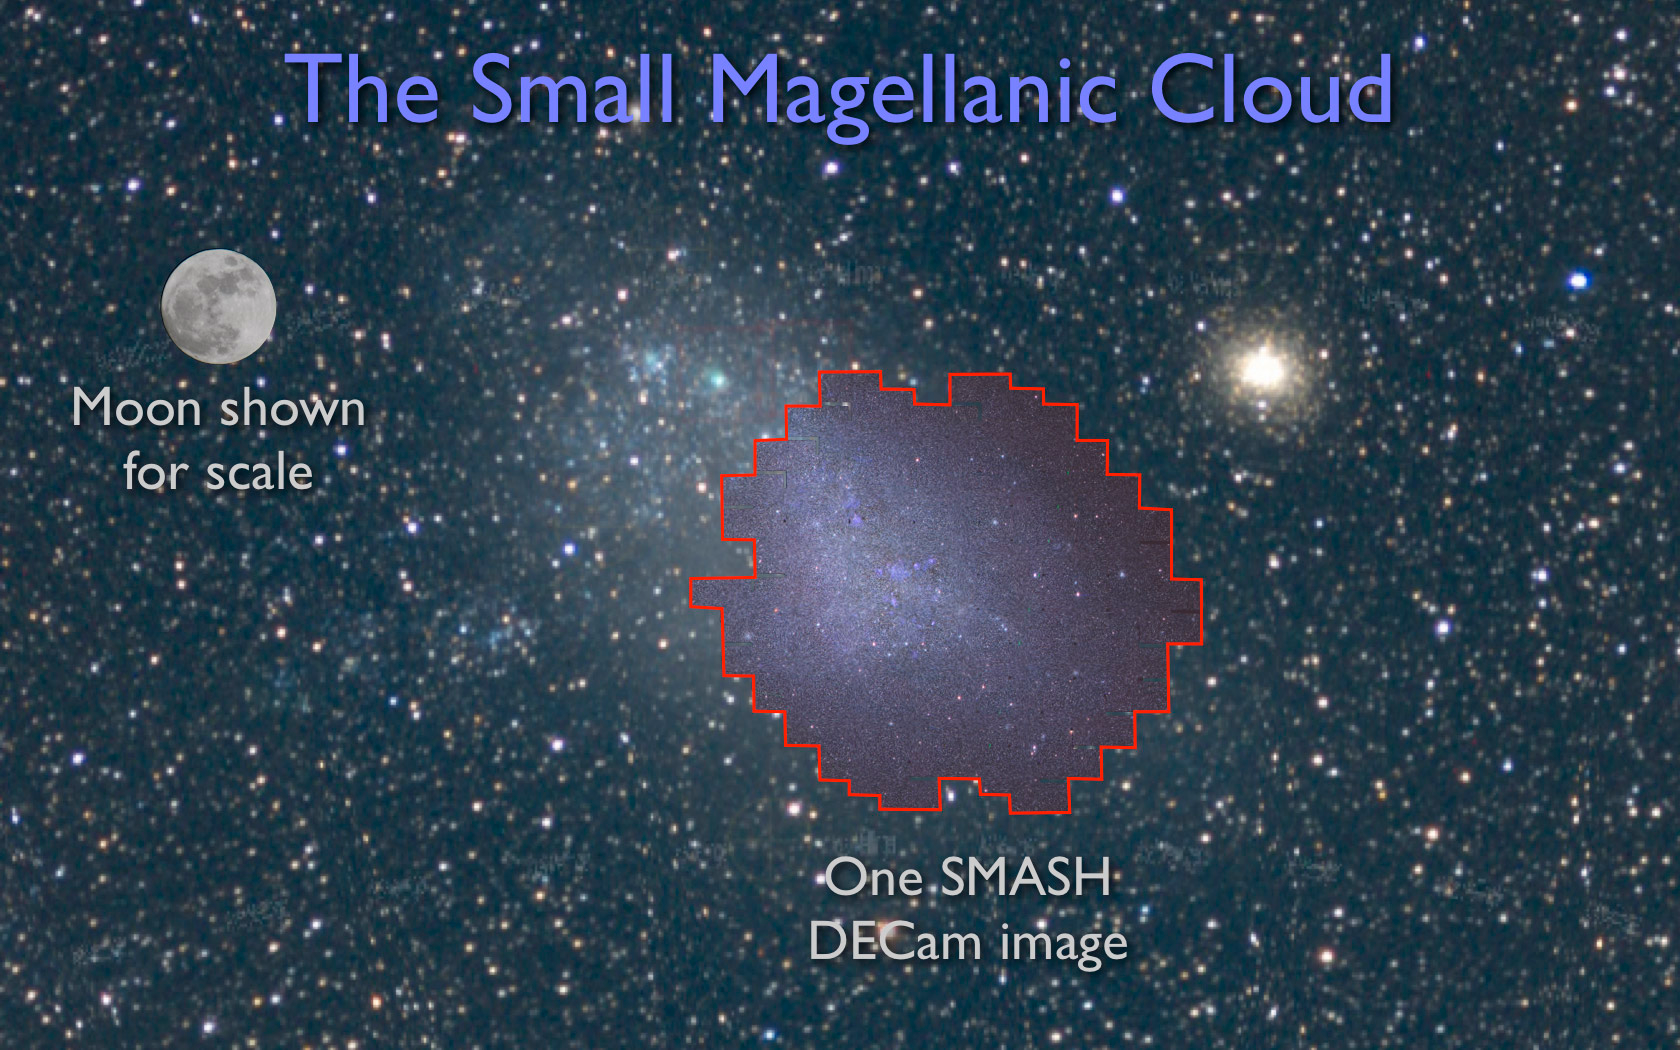

Smashing Results About Our Nearby Galactic Neighbors

SMASH DECam image in the Small Magellanic Cloud with moon for scale.

Credit: NOIRLab